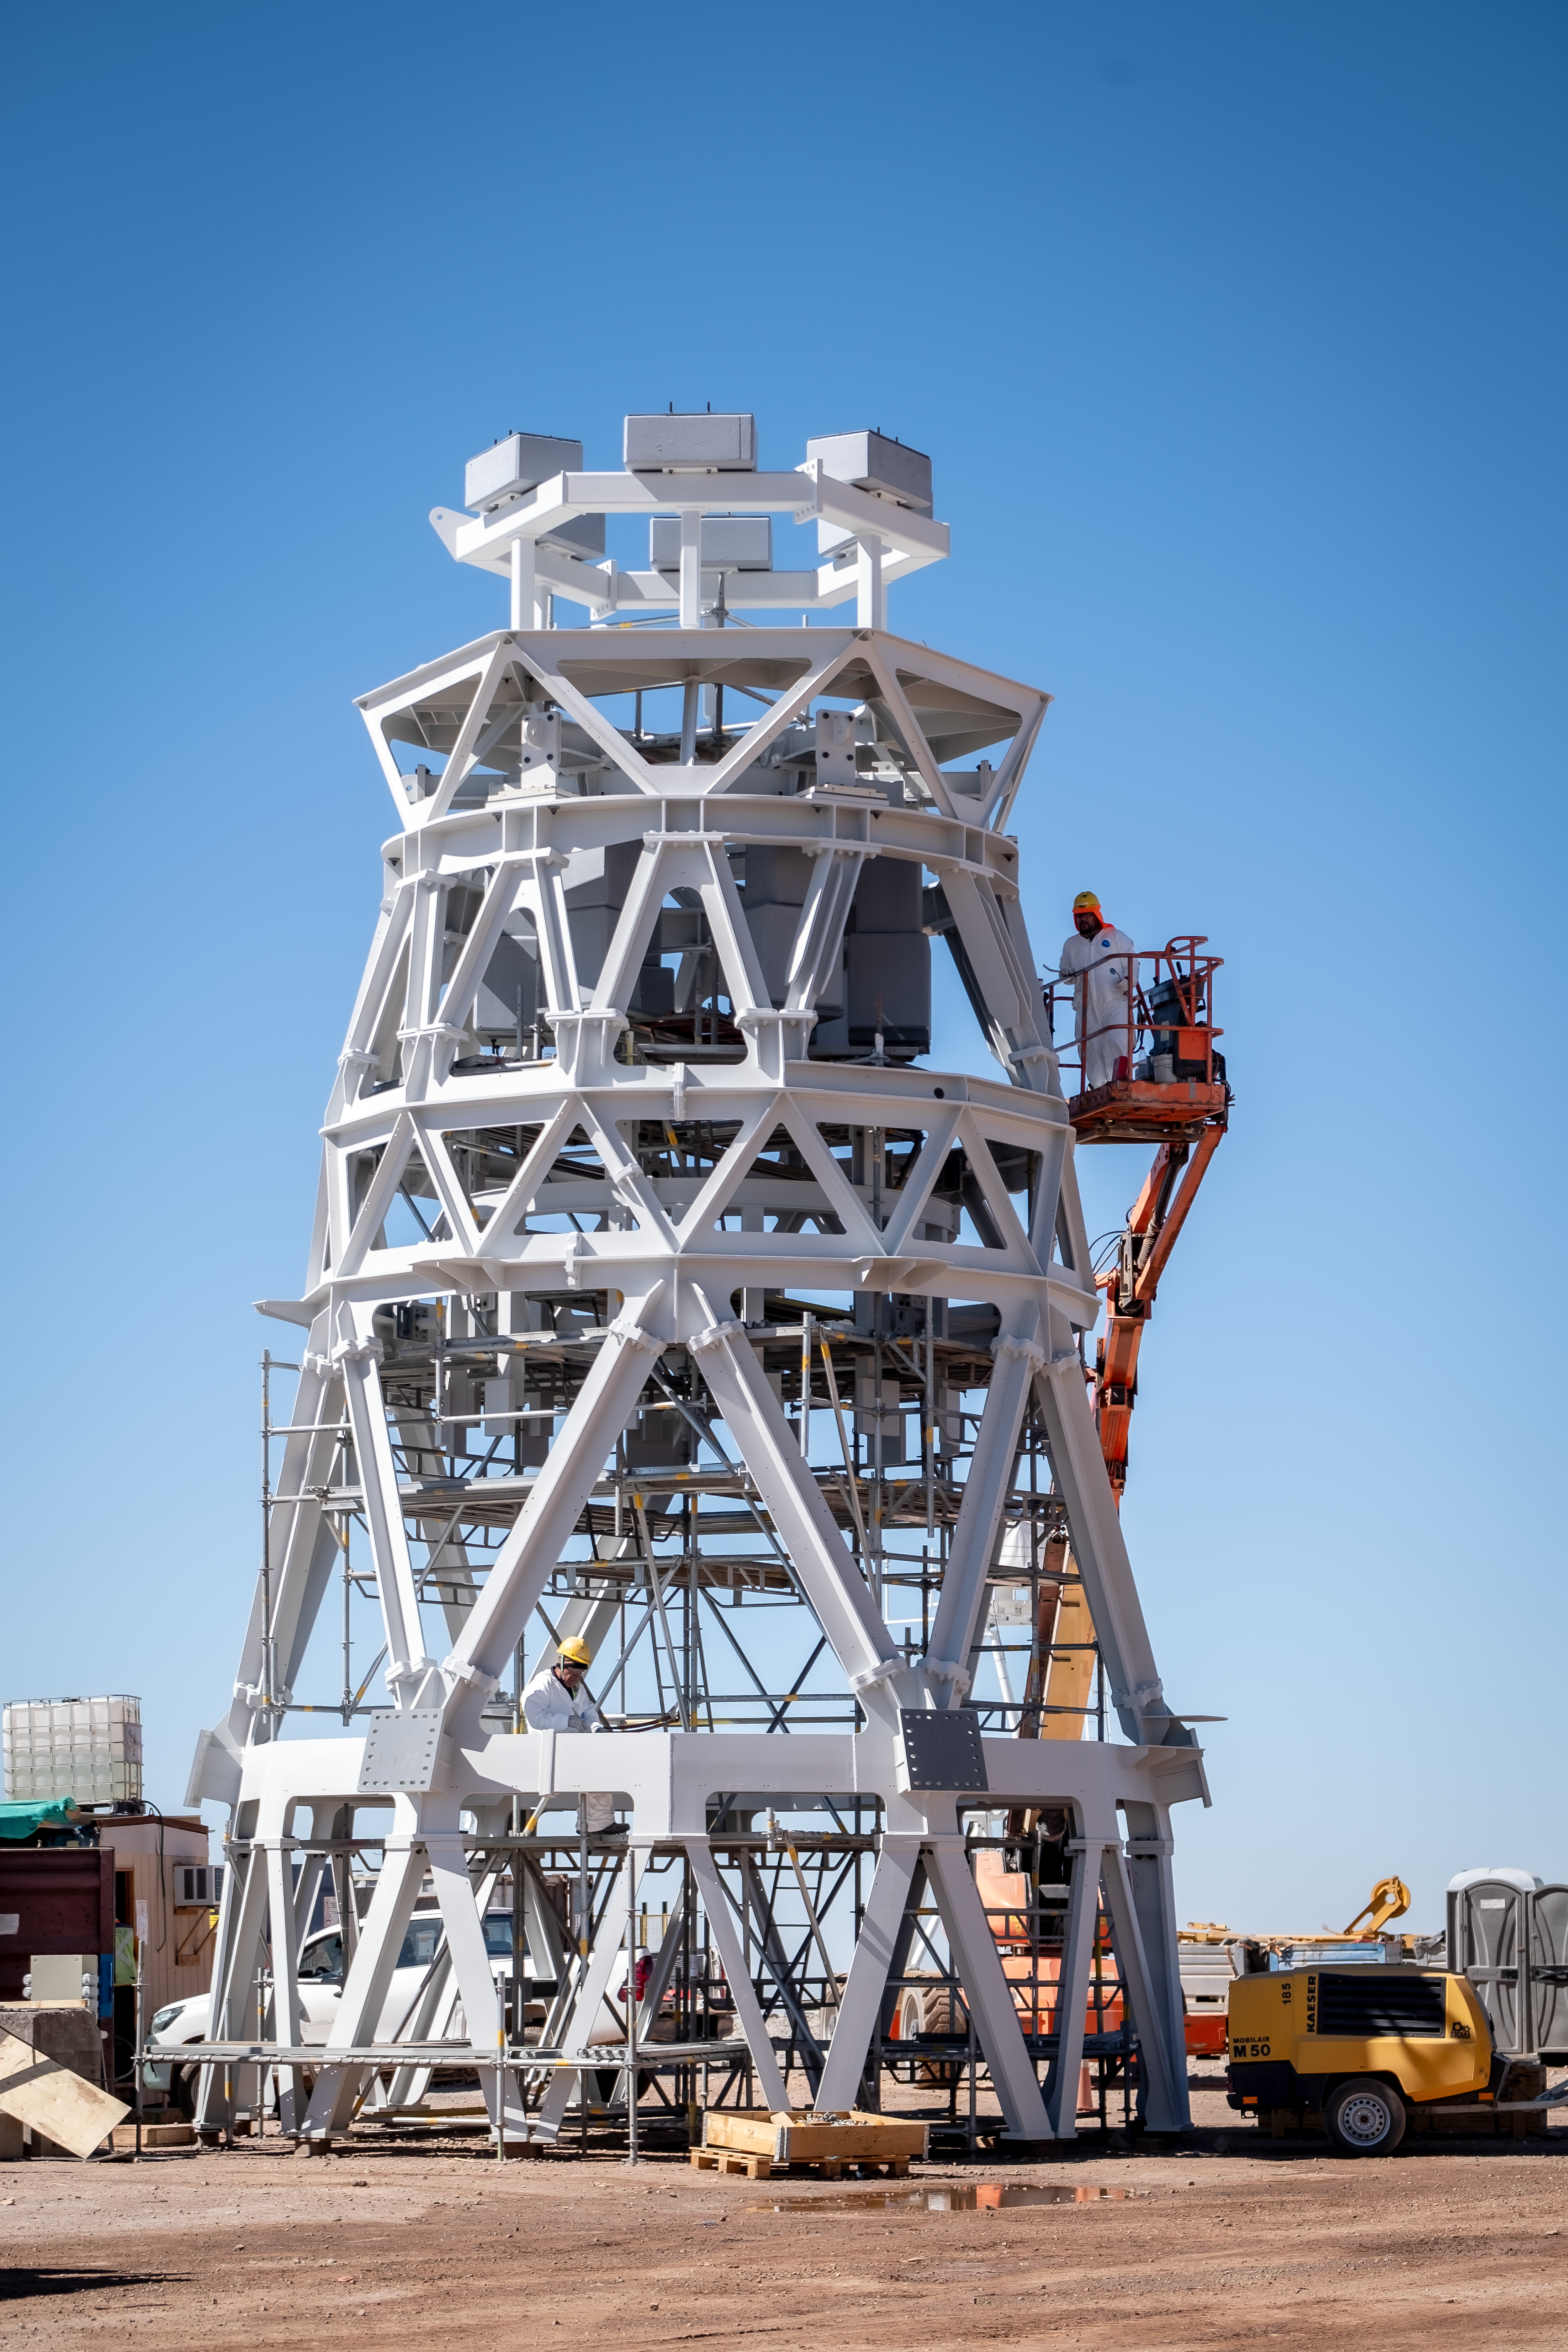

A tower for a kingdom of mirrors

Standing out sharply against the blue Chilean sky in this Picture of the Week is the central tower of ESO’s Extremely Large Telescope’s (ELT). The size of a three-storey building, the tower looks impressive by itself, but it is only a small part of the superstructure that will be the ELT.

This skeleton frame will support three of the ELT’s five mirrors, all with different shapes and sizes: M3 (at the bottom of the tower), M4 (at the top) and M5 (at the centre). Together they will guide the light that the telescope catches from space all the way to its instruments, which capture the images and data. In this video you can see how the light travels through the telescope.

M4, at the top of the tower, will be the largest adaptive optics mirror ever built. Its surface can be deformed — up to 1000 times per second — to correct for atmospheric turbulence and for possible vibration caused by the rotating telescope structure or by strong winds. This is crucial for delivering the sharp images scientists need for their research.

M5, at the centre of the tower, will redirect the light to the scientific instruments at the side of the telescope. This ‘tip-tilt’ mirror will steer the light up to 10 times per second to stabilise the images.

As the tower with the three mirrors will be attached to the centre of the ELT’s main mirror cell, it has to be light enough to not deform the mirror structure. At the same time, the frame has to be rigid enough to guarantee that the tower will only bend minimally under its weight when the telescope is tilted. And all this while letting wind go through the tower to prevent the formation of air pockets that could distort the images. A delicate balance, and a true feat of engineering!

Credit: ESO/F. Carrasco (CHEPOX)